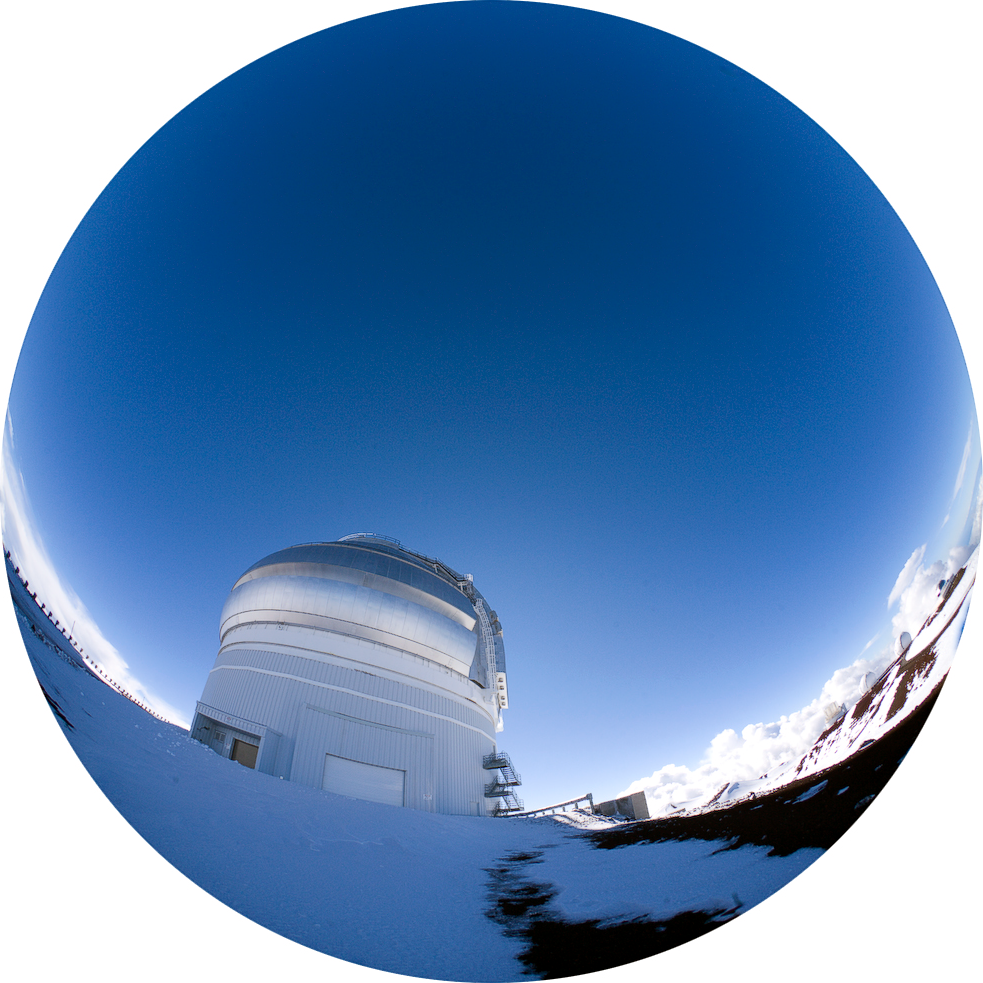

Cold Blue View Gemini North

Credit: International Gemini Observatory